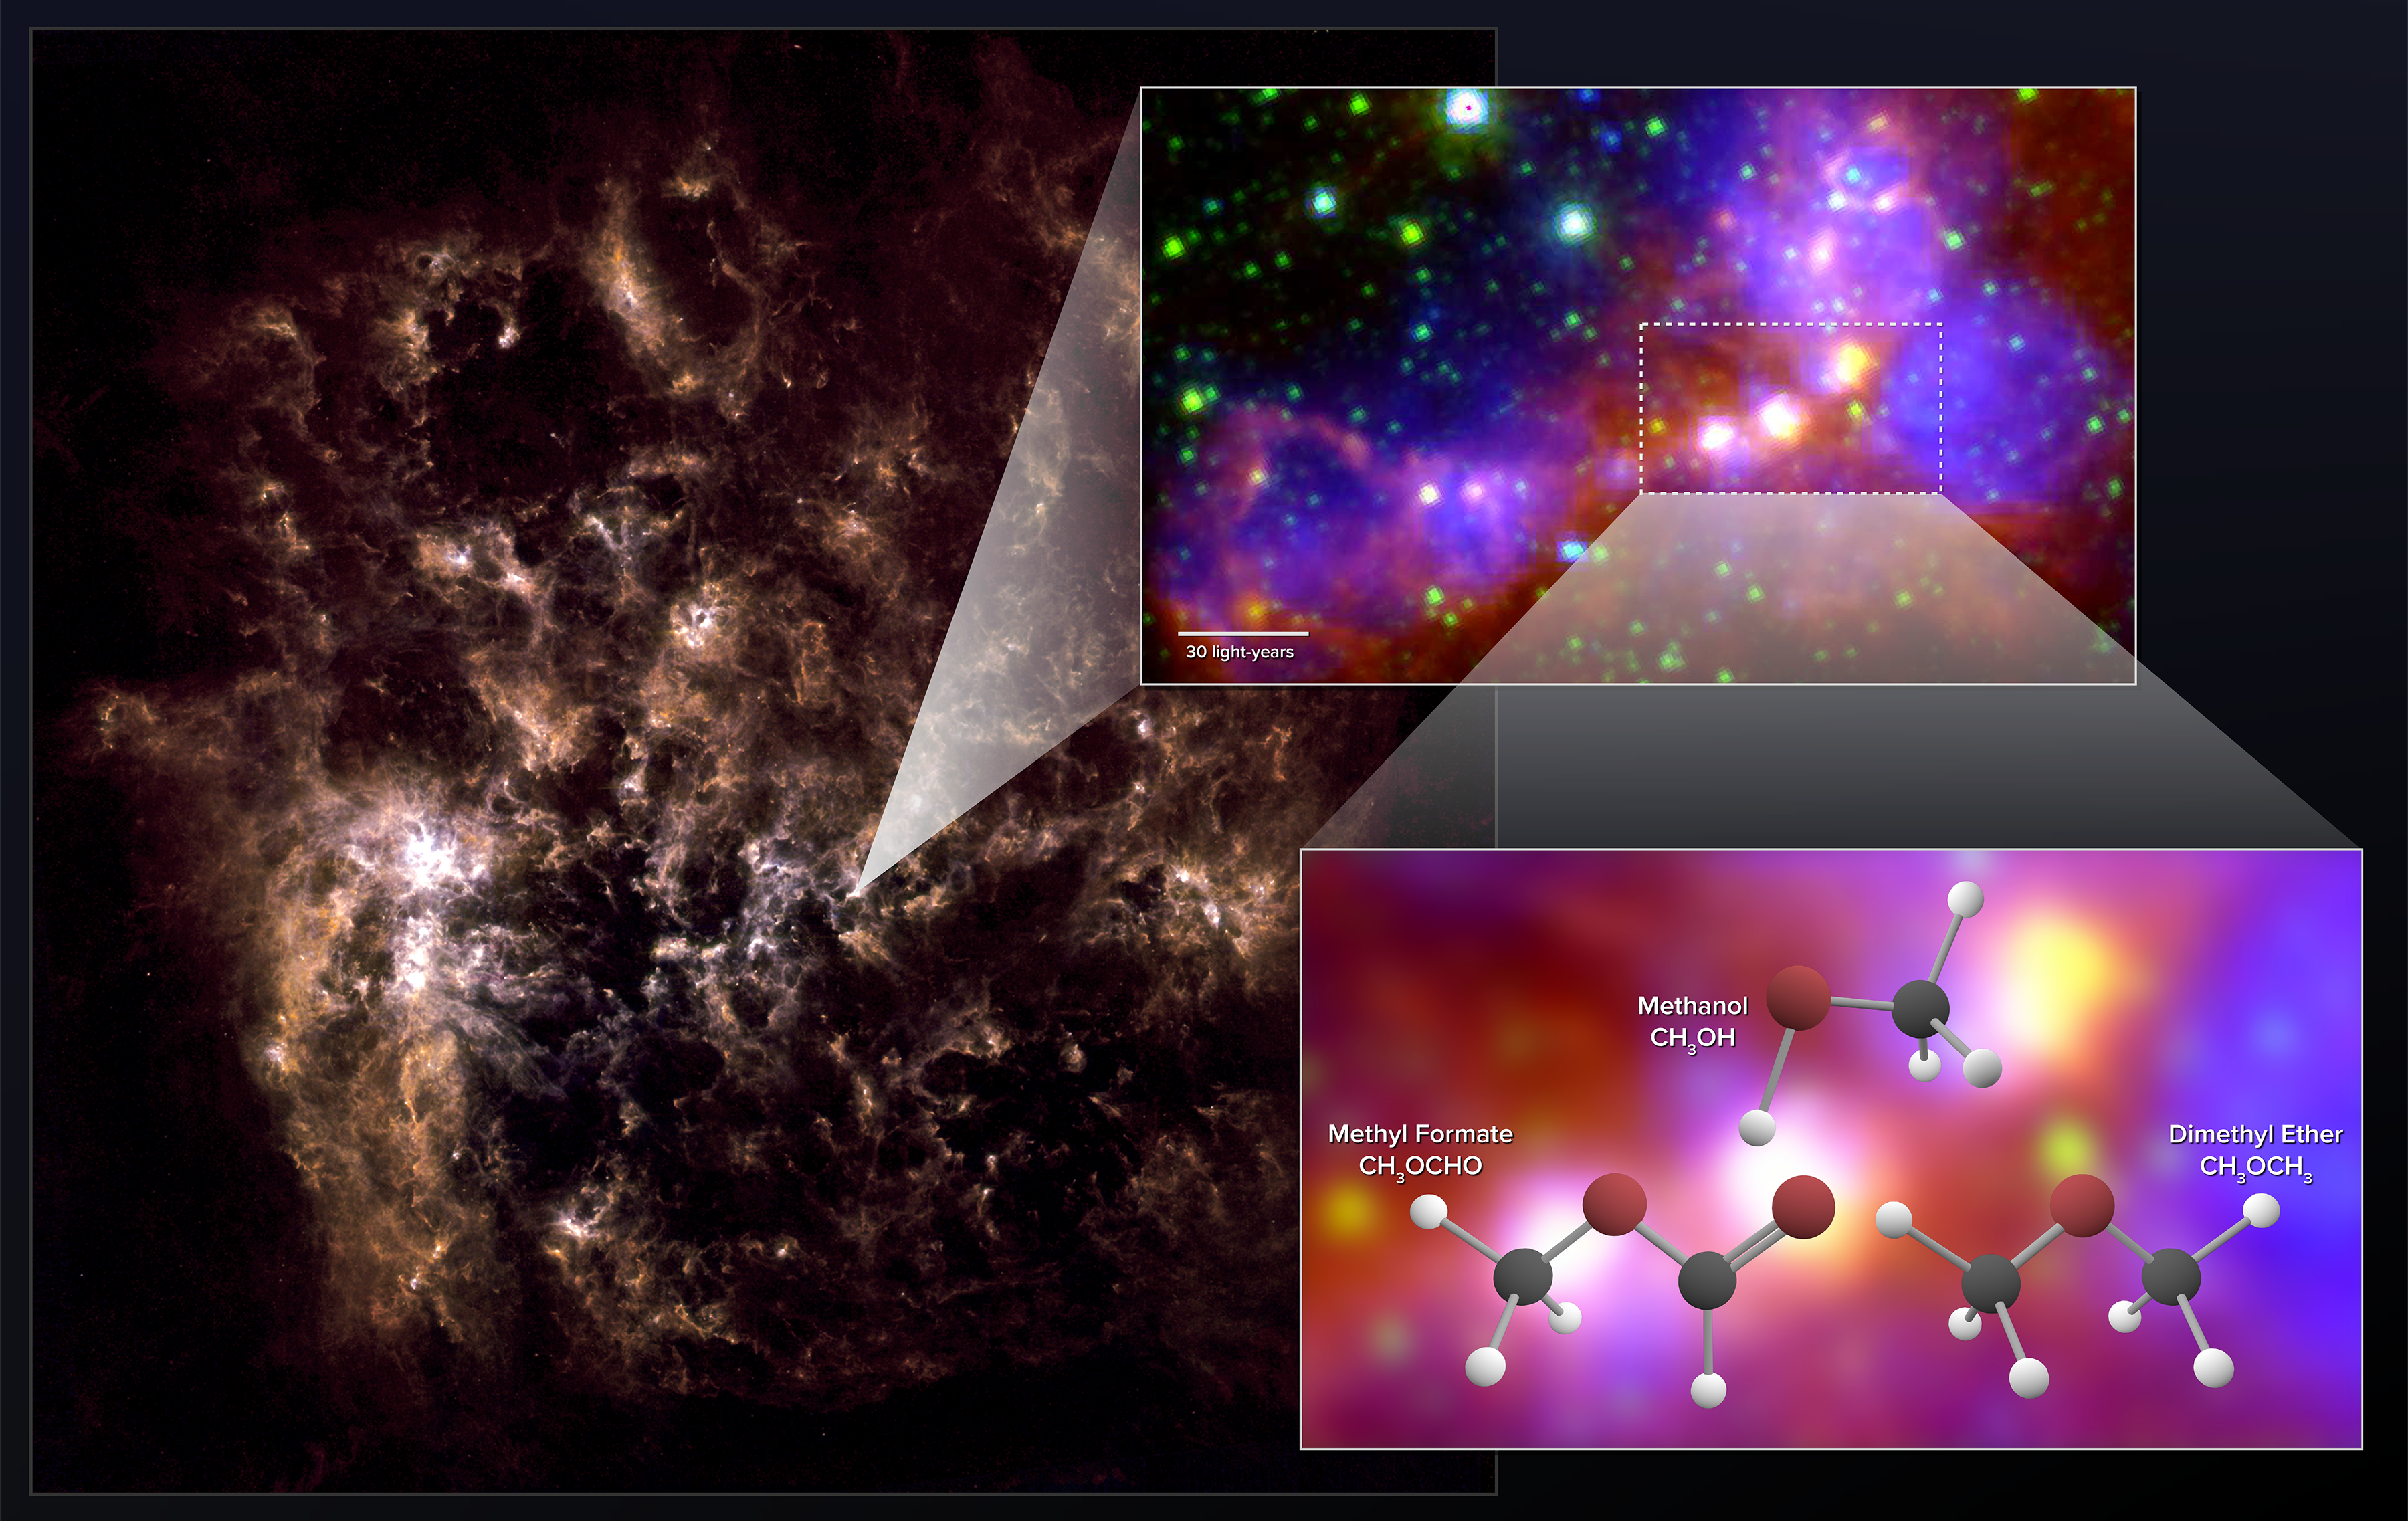

Stellar Embryos in Nearby Dwarf Galaxy Contain Surprisingly Complex Organic Molecules

Astronomers using ALMA have uncovered chemical “fingerprints” of methanol, dimethyl ether, and methyl formate in the Large Magellanic Cloud. The latter two molecules are the largest organic molecules ever conclusively detected outside the Milky Way. The far-infrared image on the left shows the full galaxy. The zoom-in image shows the star-forming region observed by ALMA. It is a combination of mid-infrared data from Spitzer and visible (H-alpha) data from the Blanco 4-meter telescope.

Credit: NRAO/AUI/NSF; ALMA (ESO/NAOJ/NRAO); Herschel/ESA; NASA/JPL-Caltech; NOAO